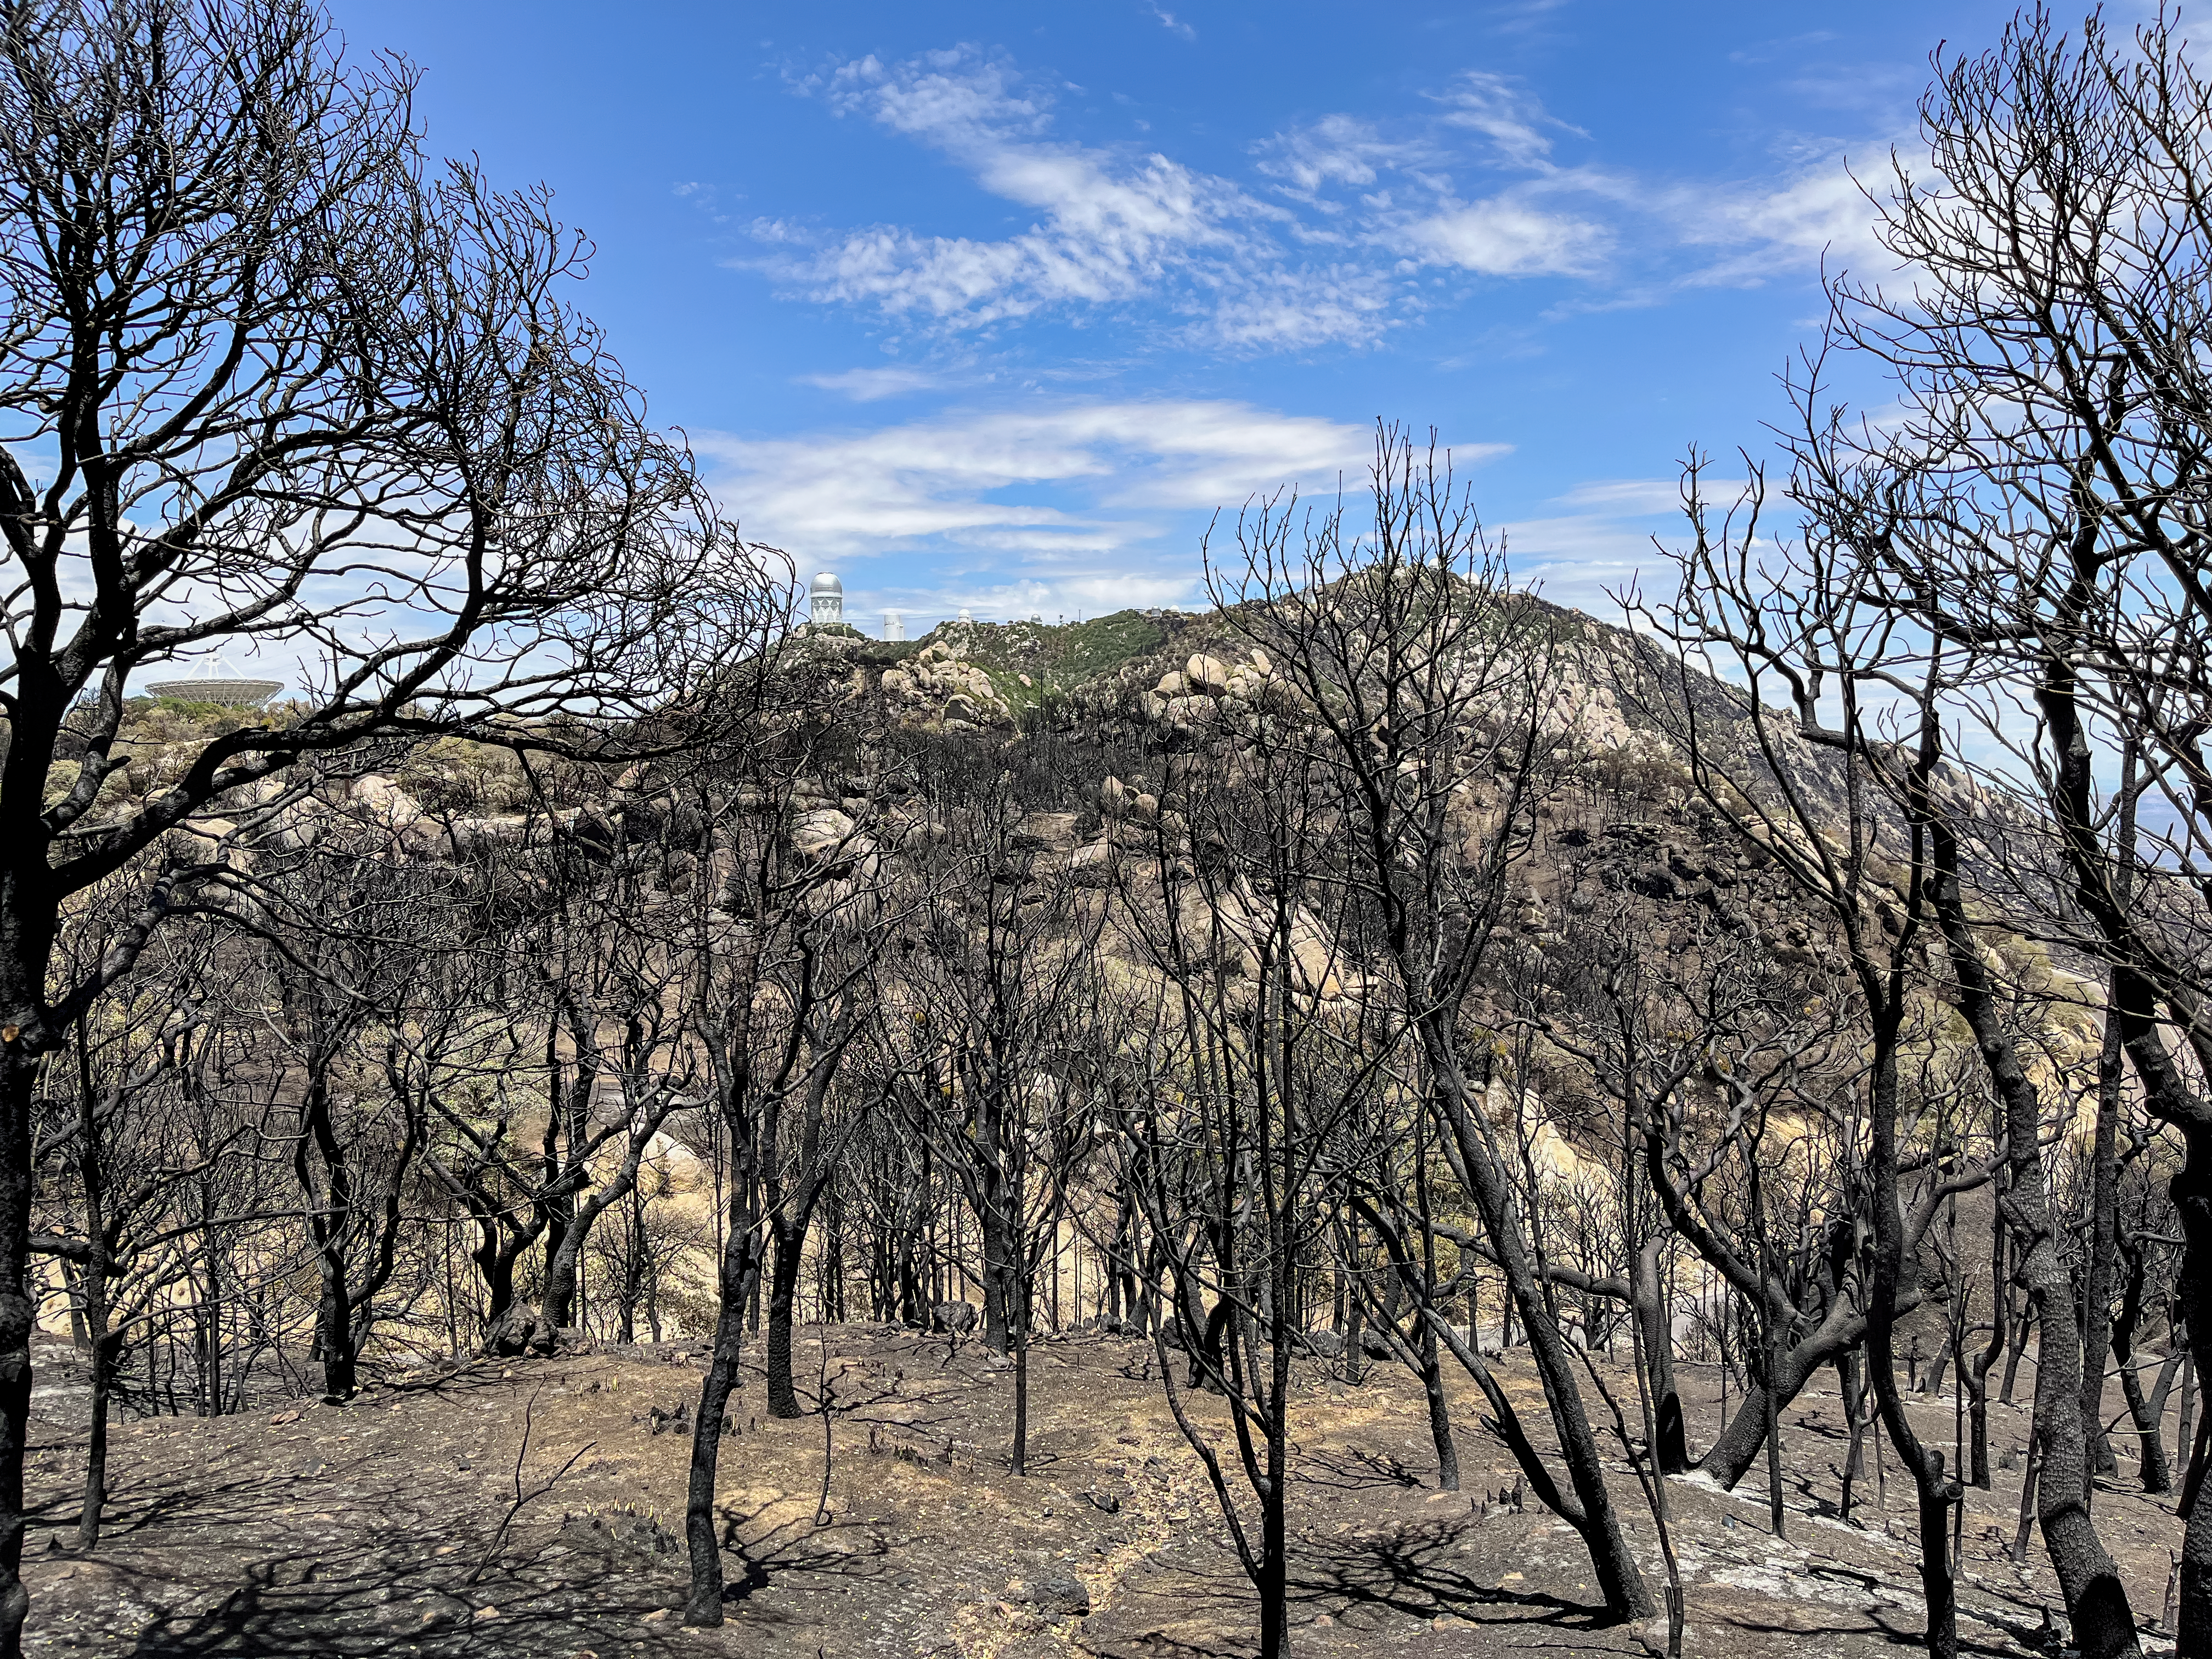

Kitt Peak National Observatory after the Contreras Fire

Kitt Peak National Observatory after the Contreras Fire.

Credit: KPNO/NOIRLab/NSF/AURA